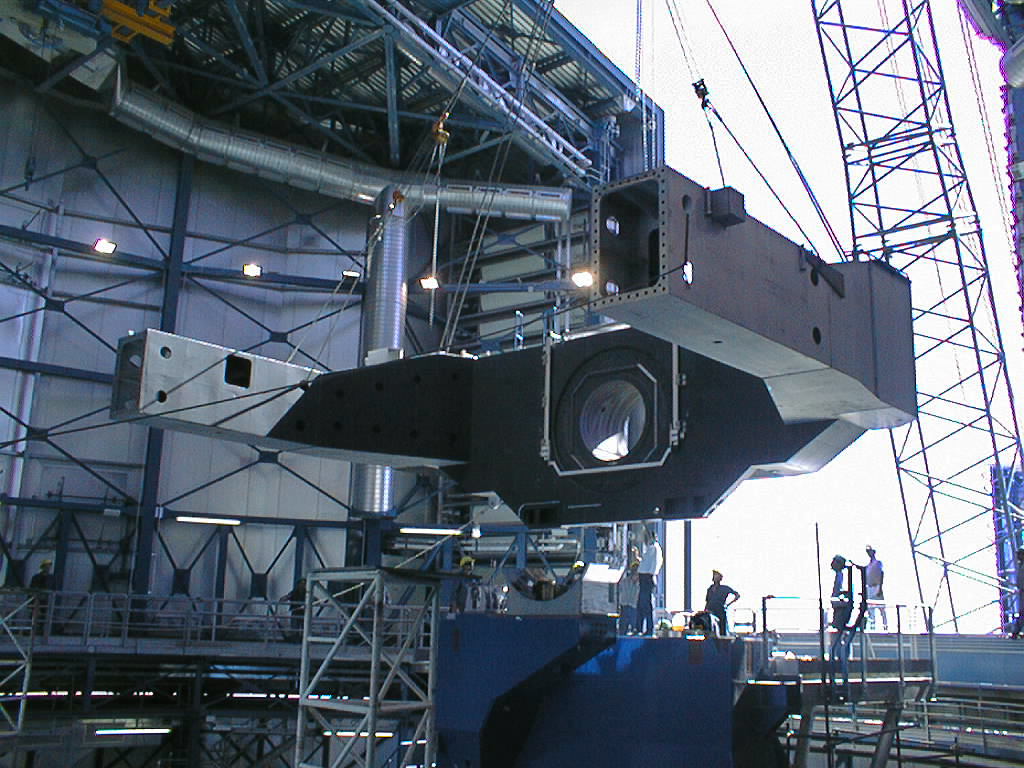

Construction of VLT UT2

The mechanical assembly of the second 8.2-m VLT Unit Telescope. Here, one half of the heavy centrepiece of the telescope structure is being lifted into place. (Photo obtained on 29 January 1998).

Credit: ESO